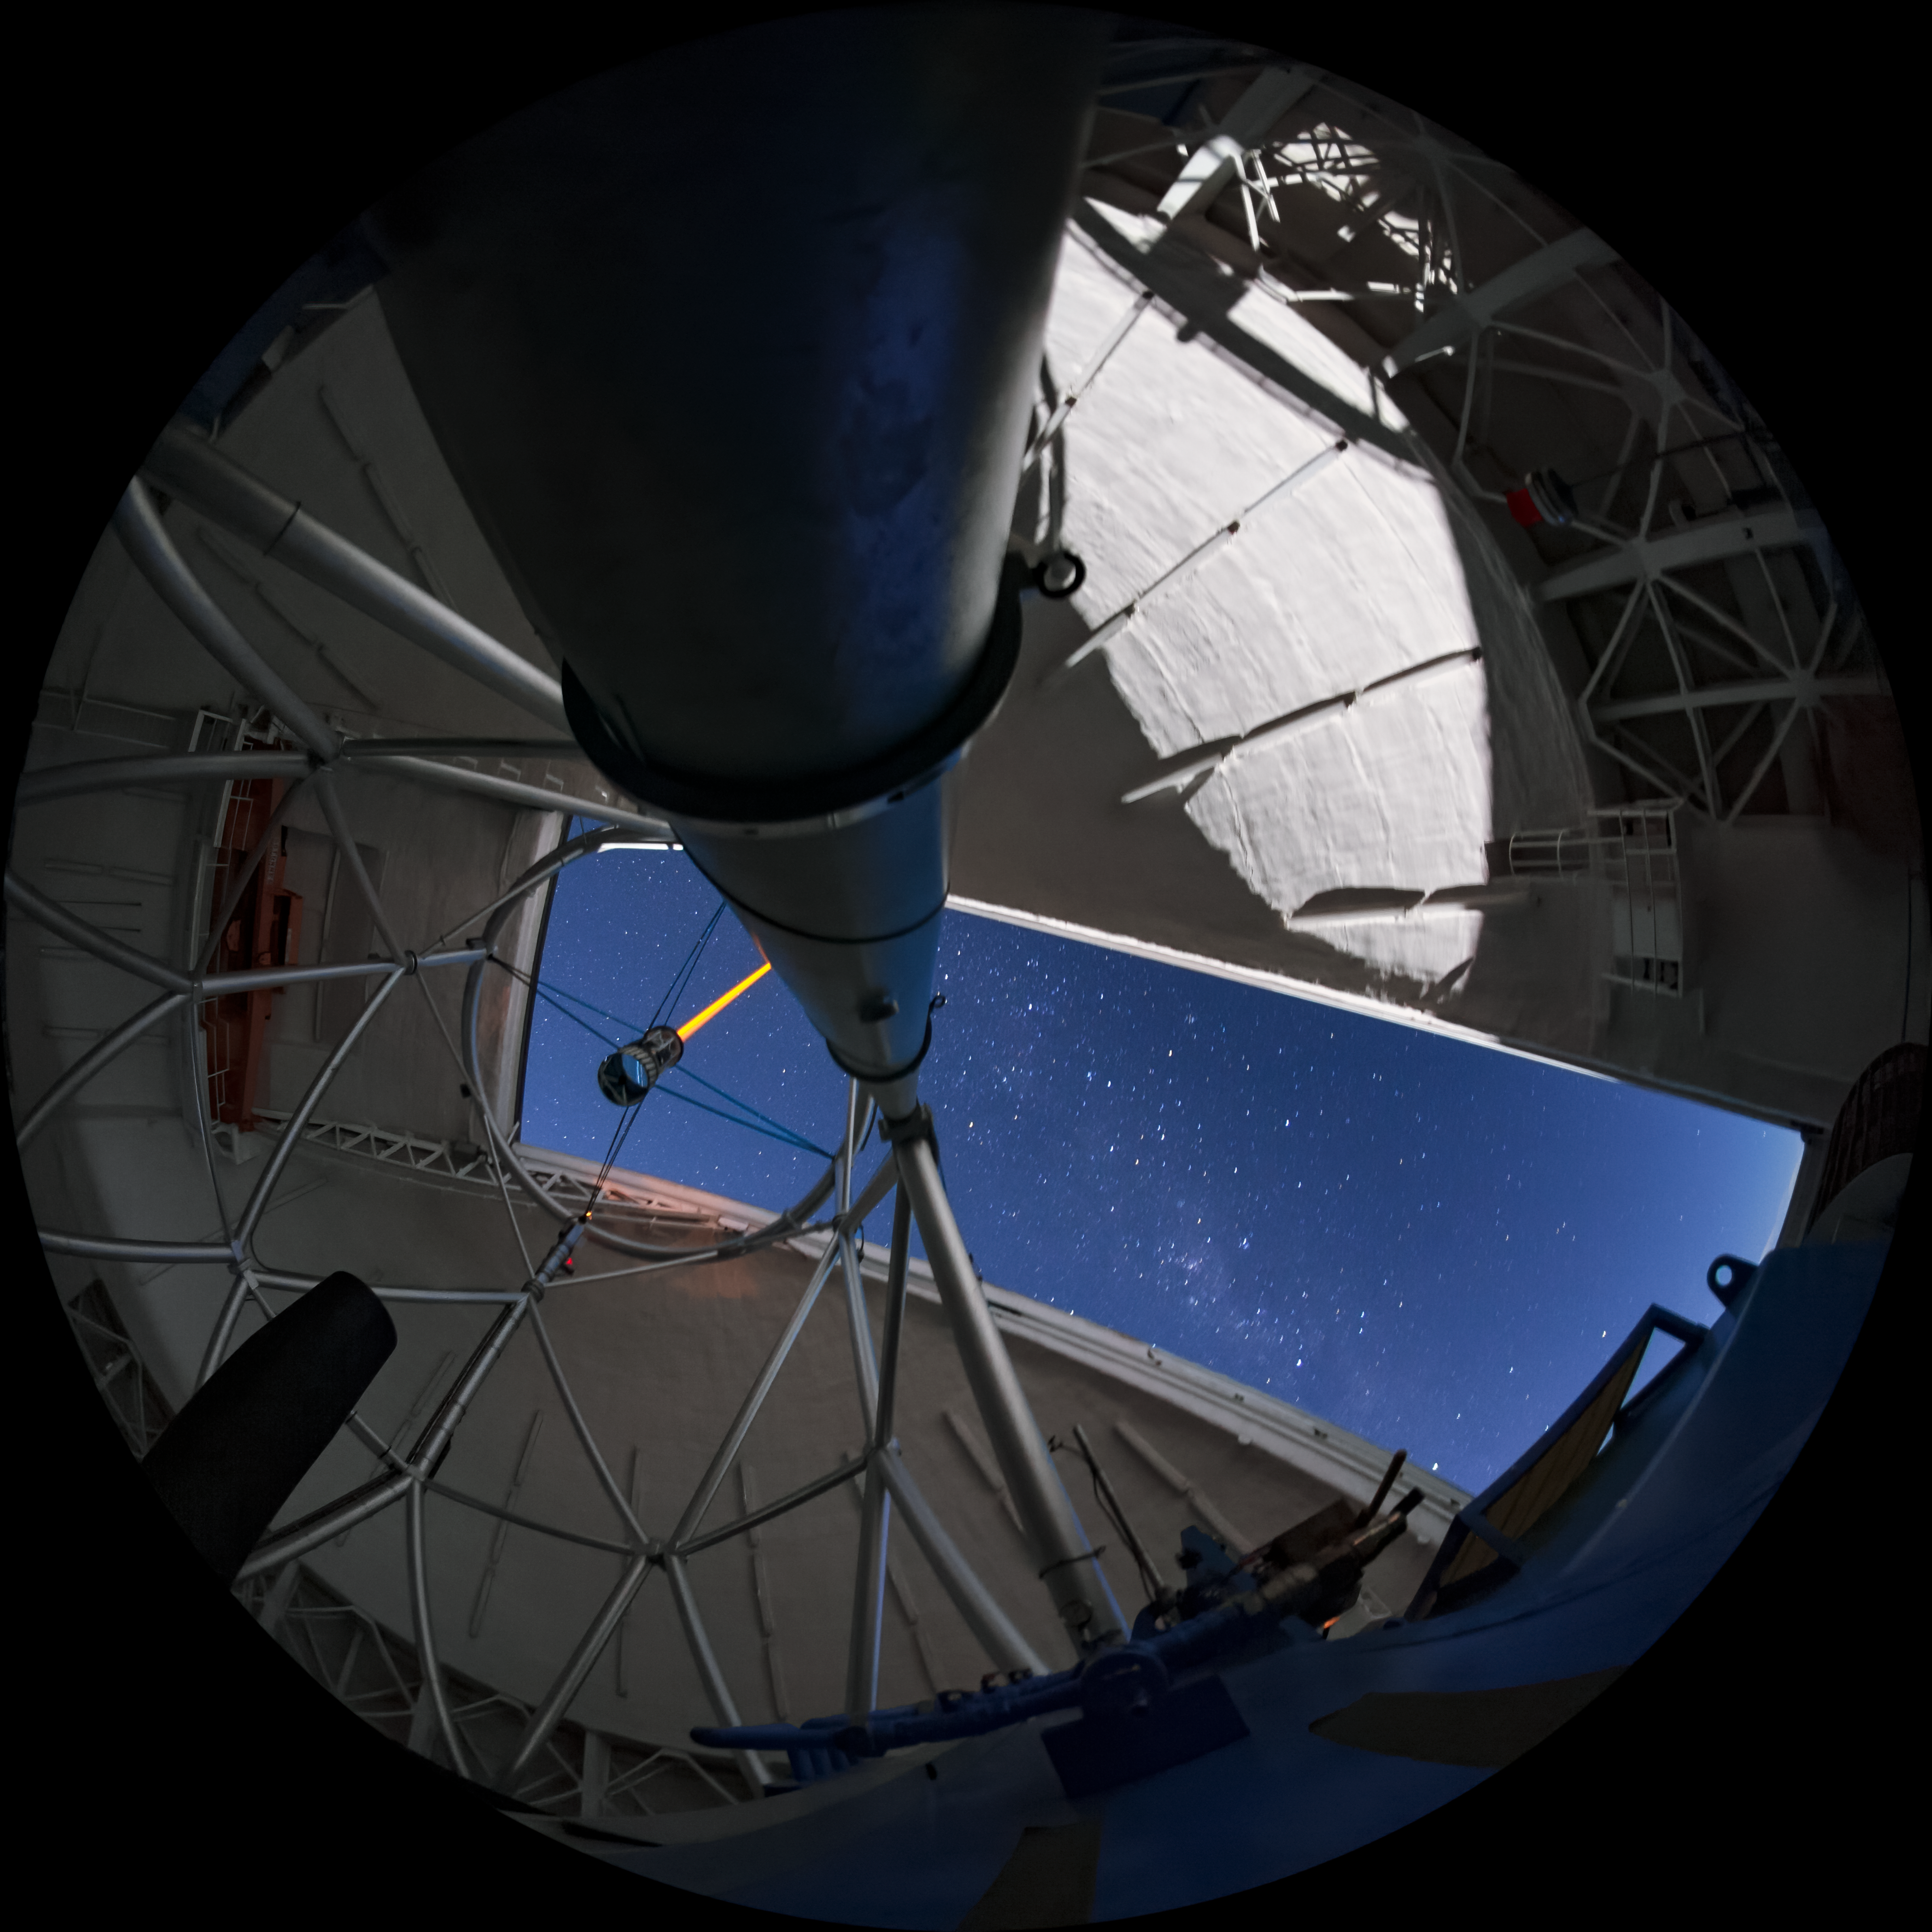

Gemini South Panorama

This wide-angle image features the Gemini South telescope, part of the International Gemini Observatory, a program of NSF NOIRLab.

Credit: International Gemini Observatory/NOIRLab/AURA/NSF/M. Paredes